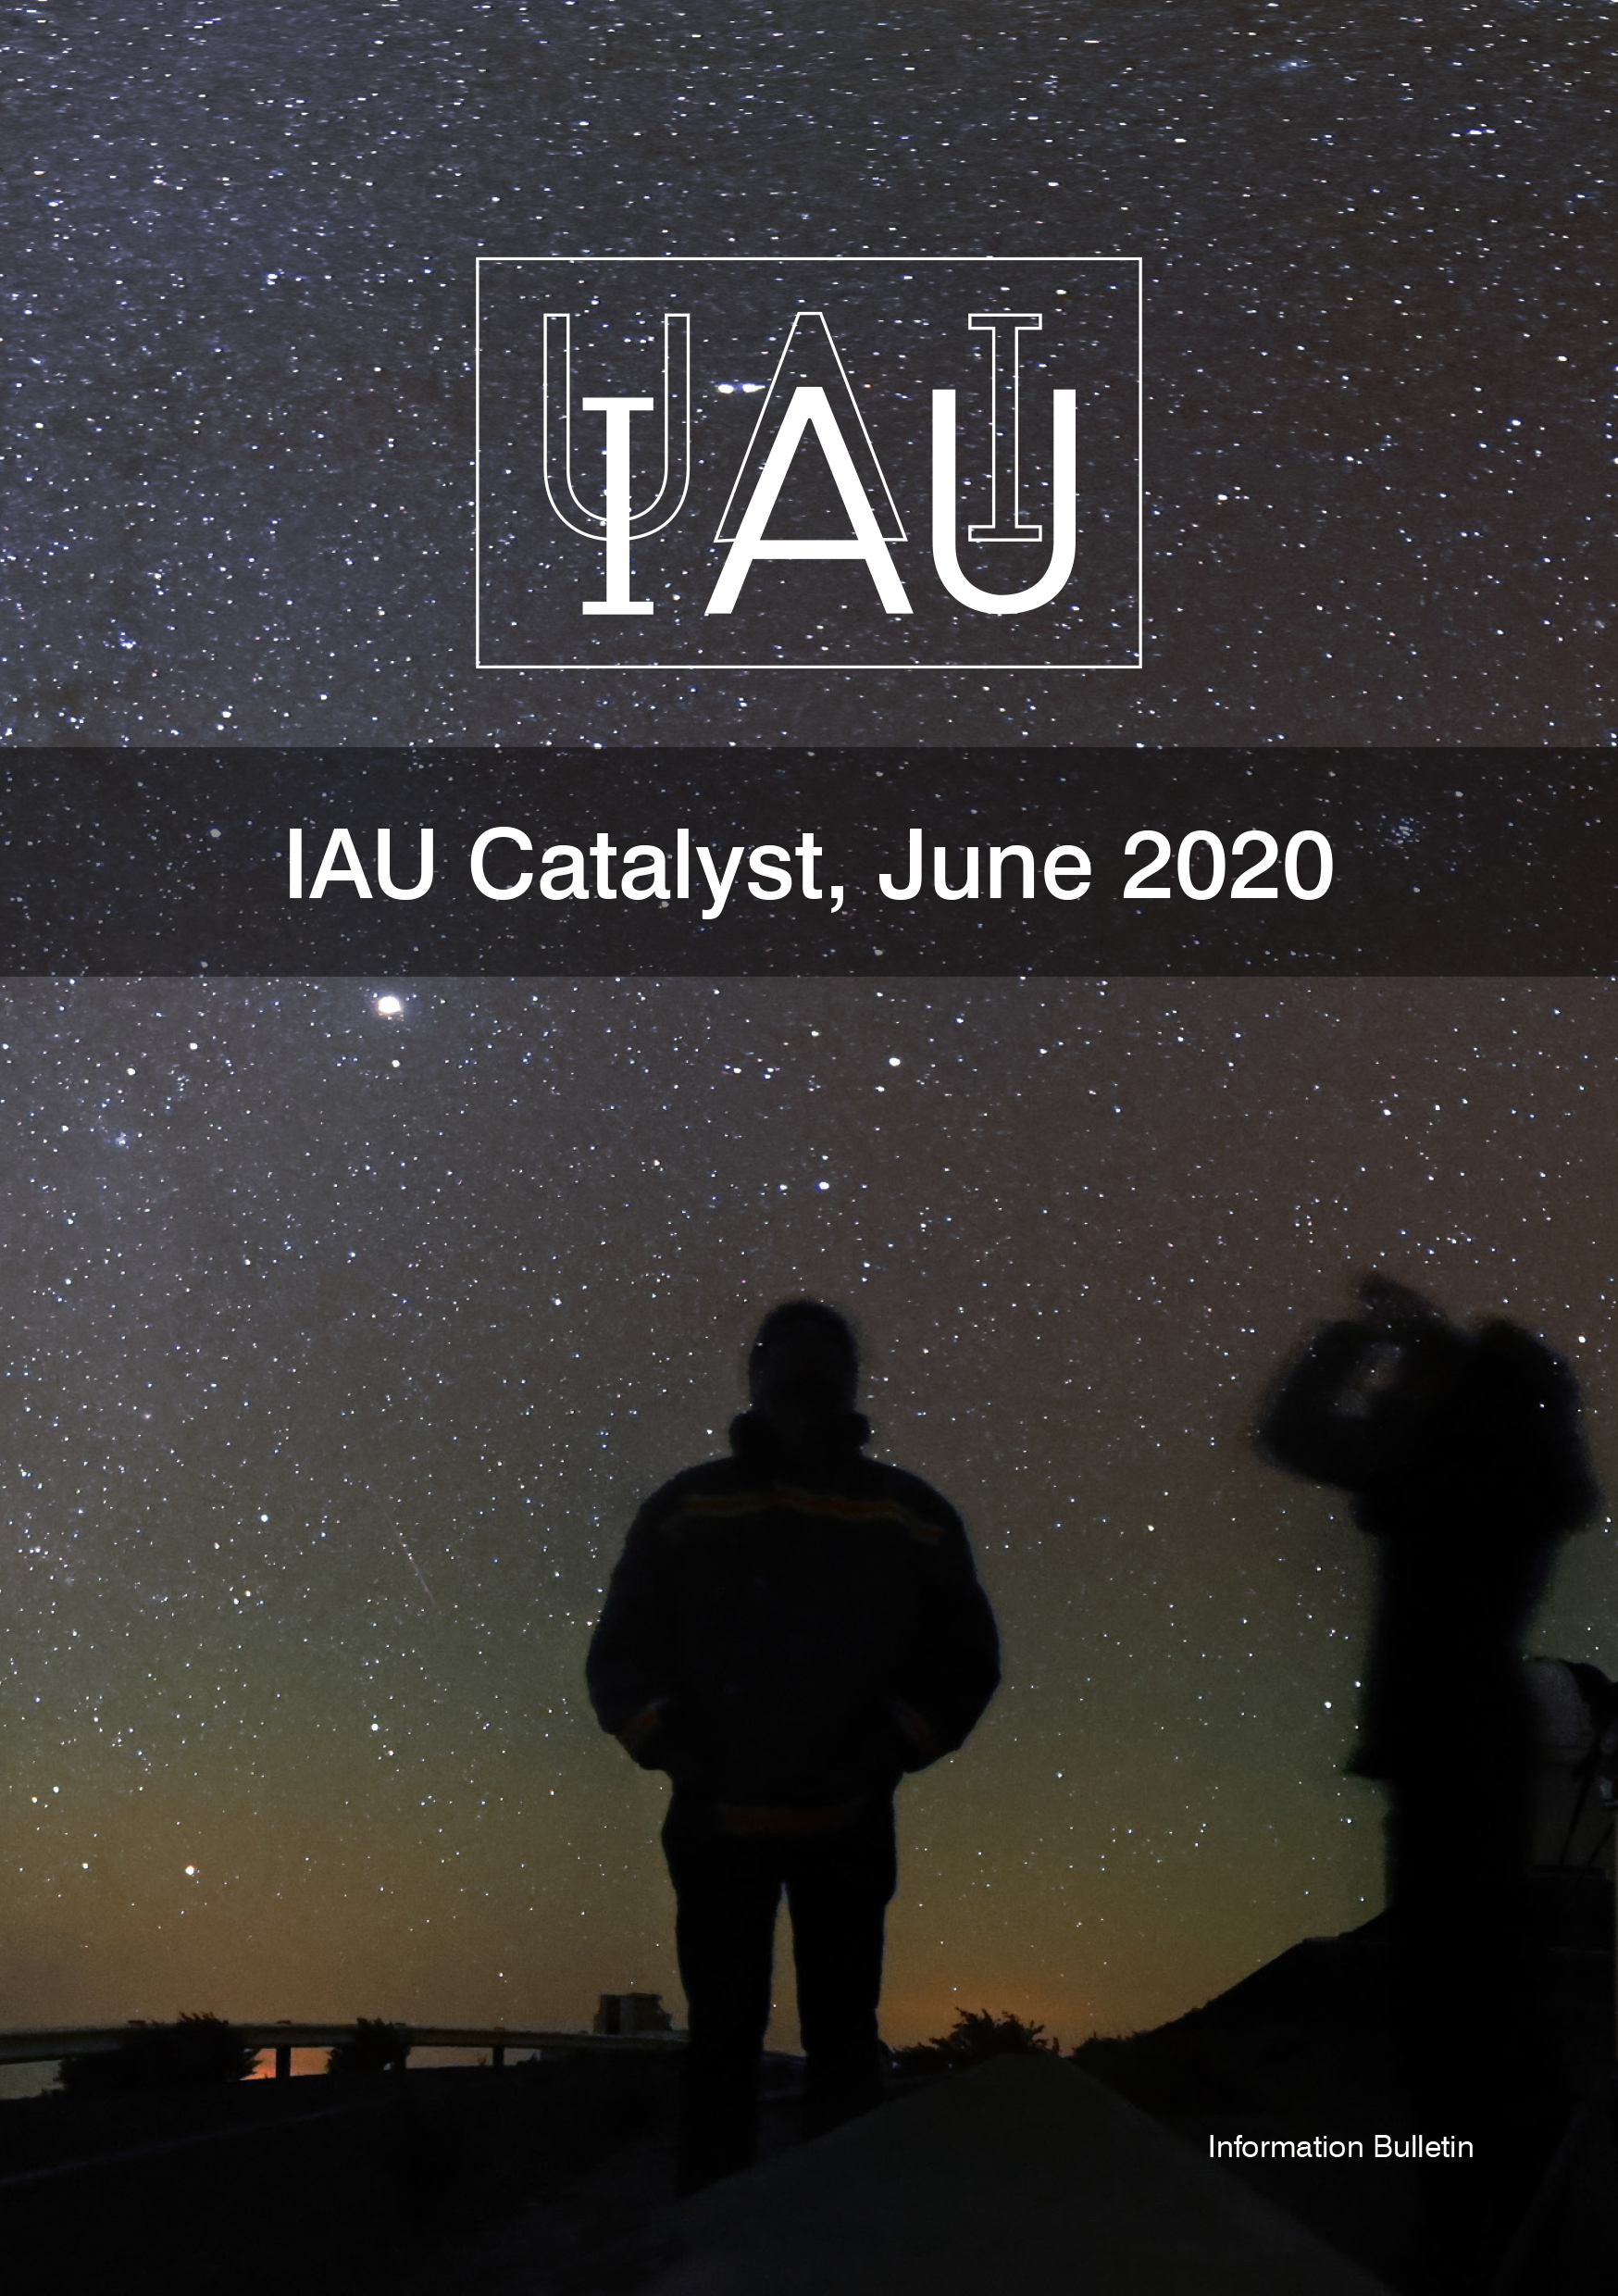

Cover of the IAU Catalyst (June 2020)

Cover of the IAU Catalyst (June 2019). Read it here.

Credit: IAU